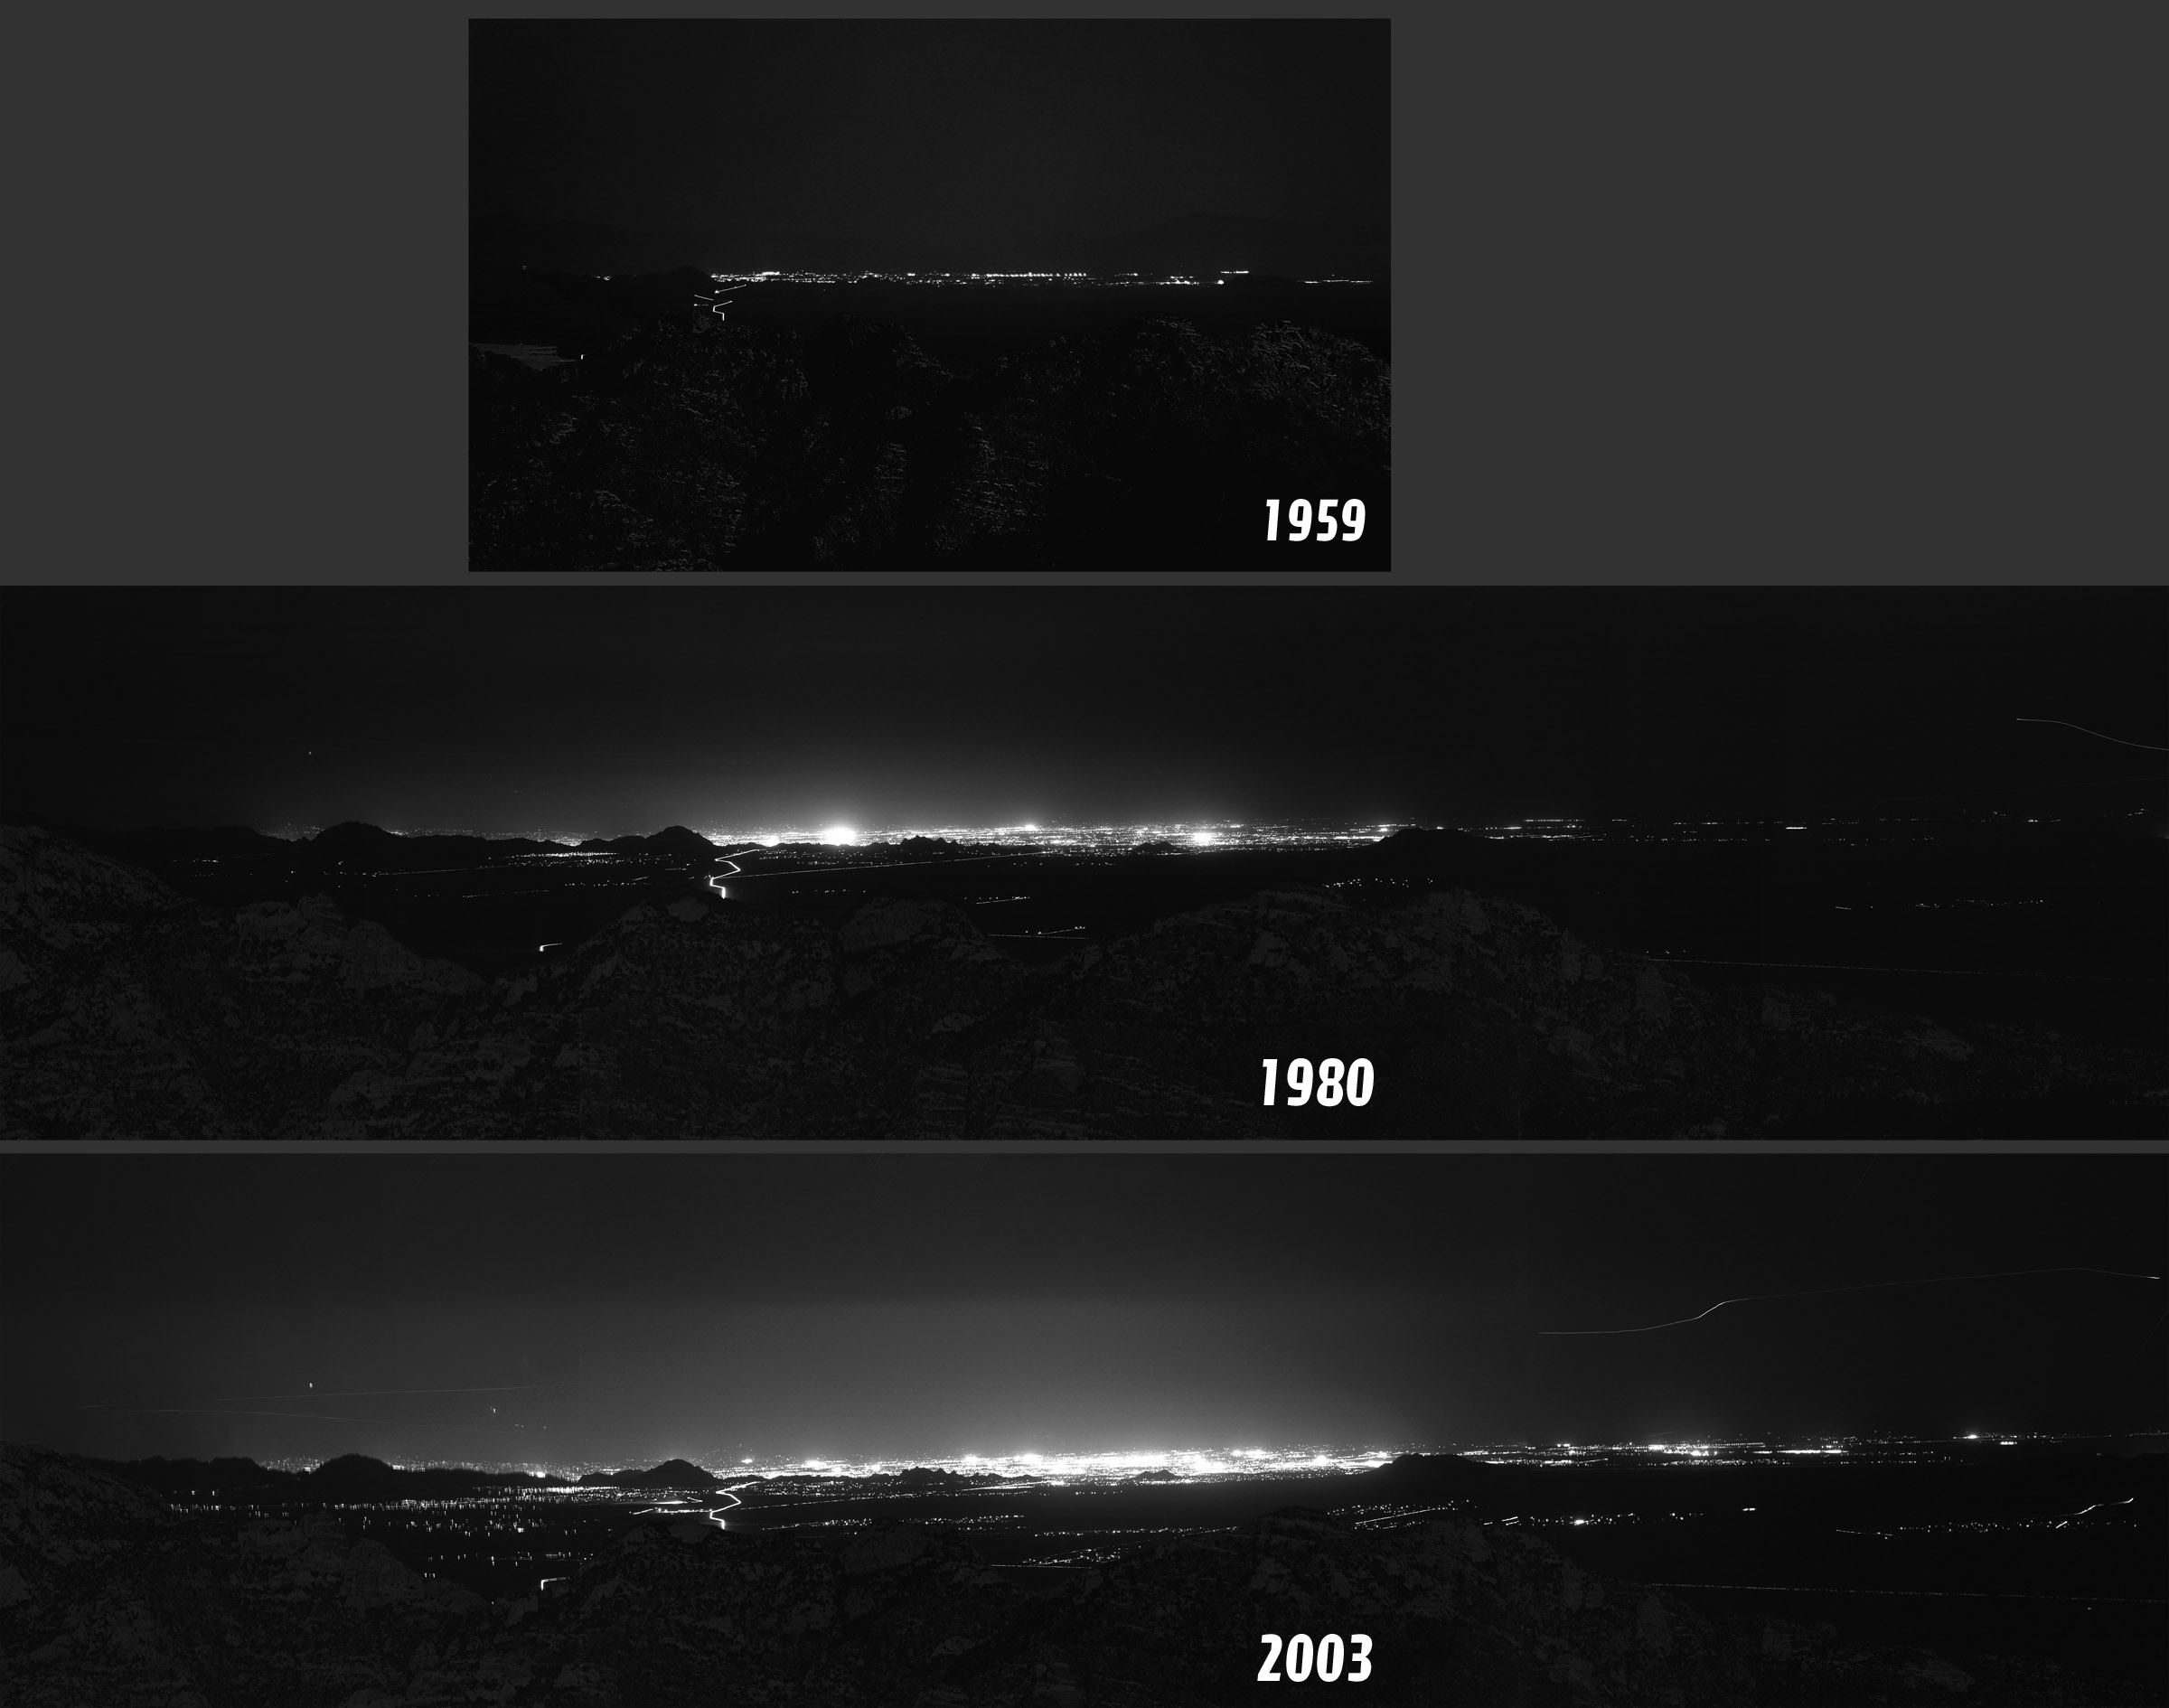

The Evolution of Tucson City Lights

These three images taken in 1959, 1980 and 2003 show the evolutionary change and growth of the artificial lights emitted by the greater Tucson area as seen from Kitt Peak National Observatory, about 56 miles (90 kilometers) southwest of the downtown area. Although the light emission has obviously grown, qualitatively, it appears to have lagged the explosive growth in Tucson's population during this period. Light pollution control ordinances and outstanding public cooperation have limited stray light to the extent that Kitt Peak remains a world-class astronomical site. The ghost image just slightly visible to the naked eye in the foreground of the image is actually a series of daylight exposures that demonstrate the location of the mountain ranges between Kitt Peak and Tucson. A much larger image, continuing the panorama to the north and south, is separately available.

Credit: Bill Schoening, J.C.Golson, Mark Hanna and NOIRLab/NSF/AURA/